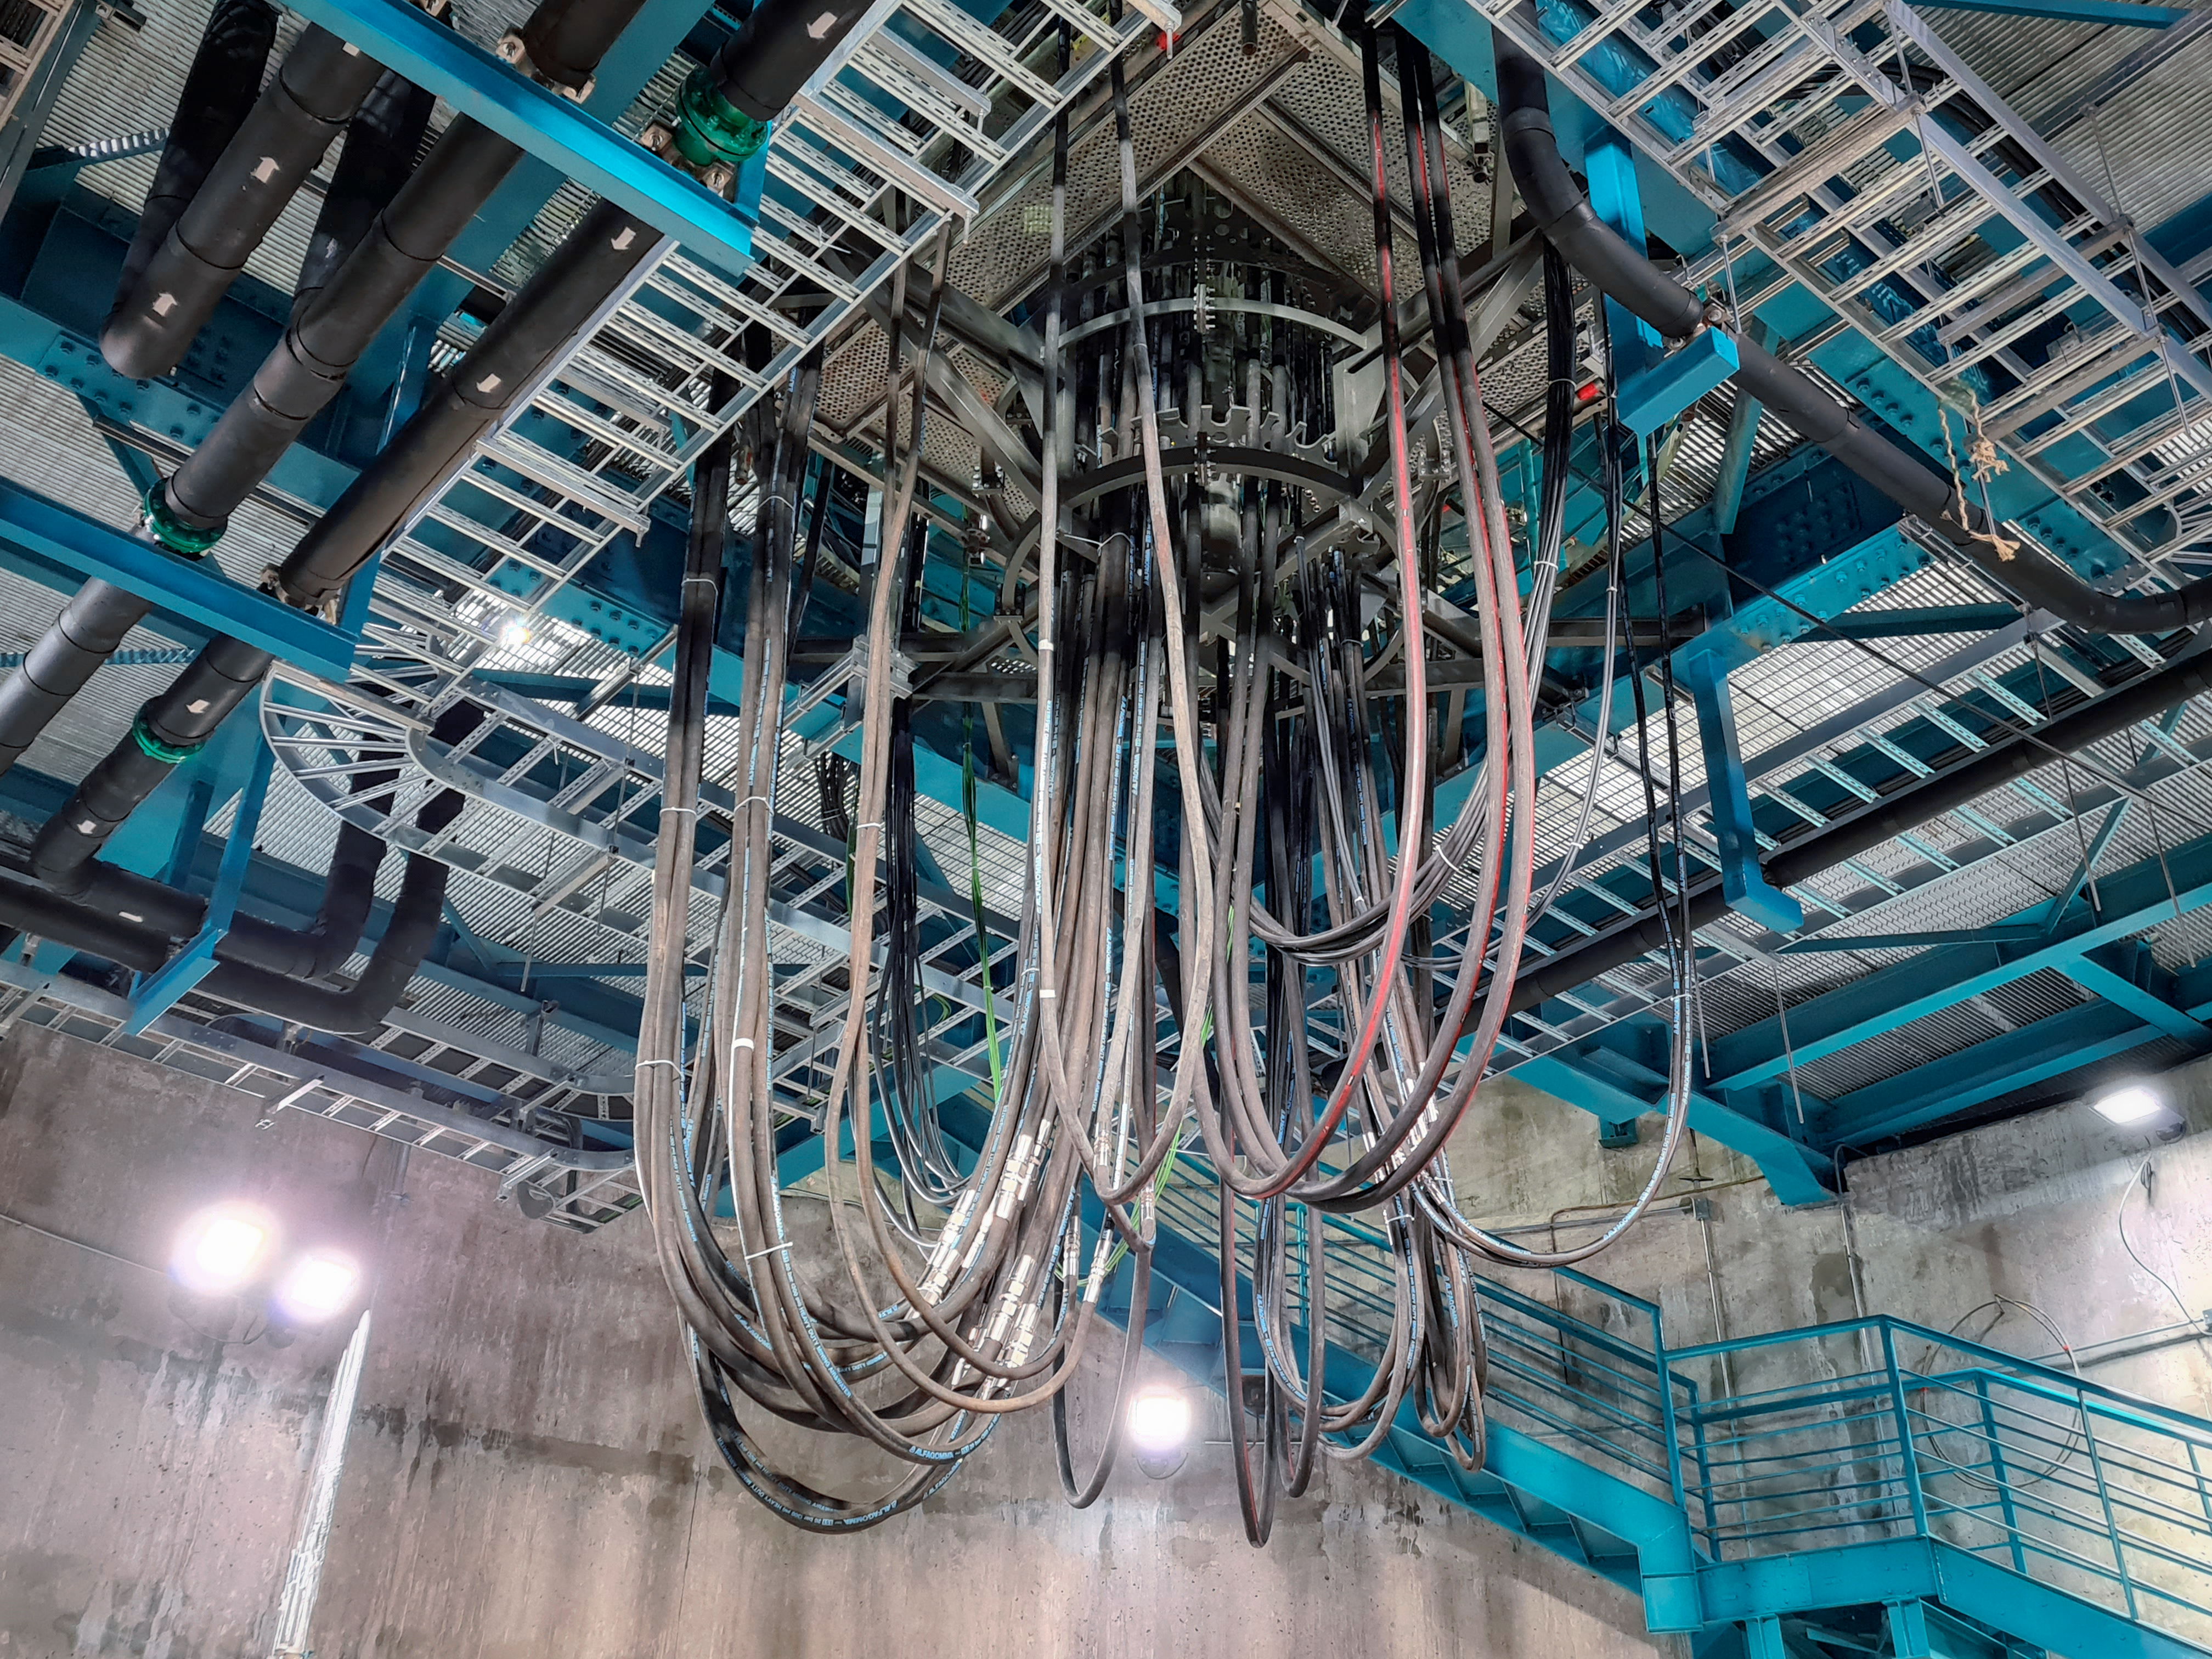

Vera C. Rubin Observatory Construction

The Vera C. Rubin Observatory under construction.

Credit: NOIRLab/AURA/NSF